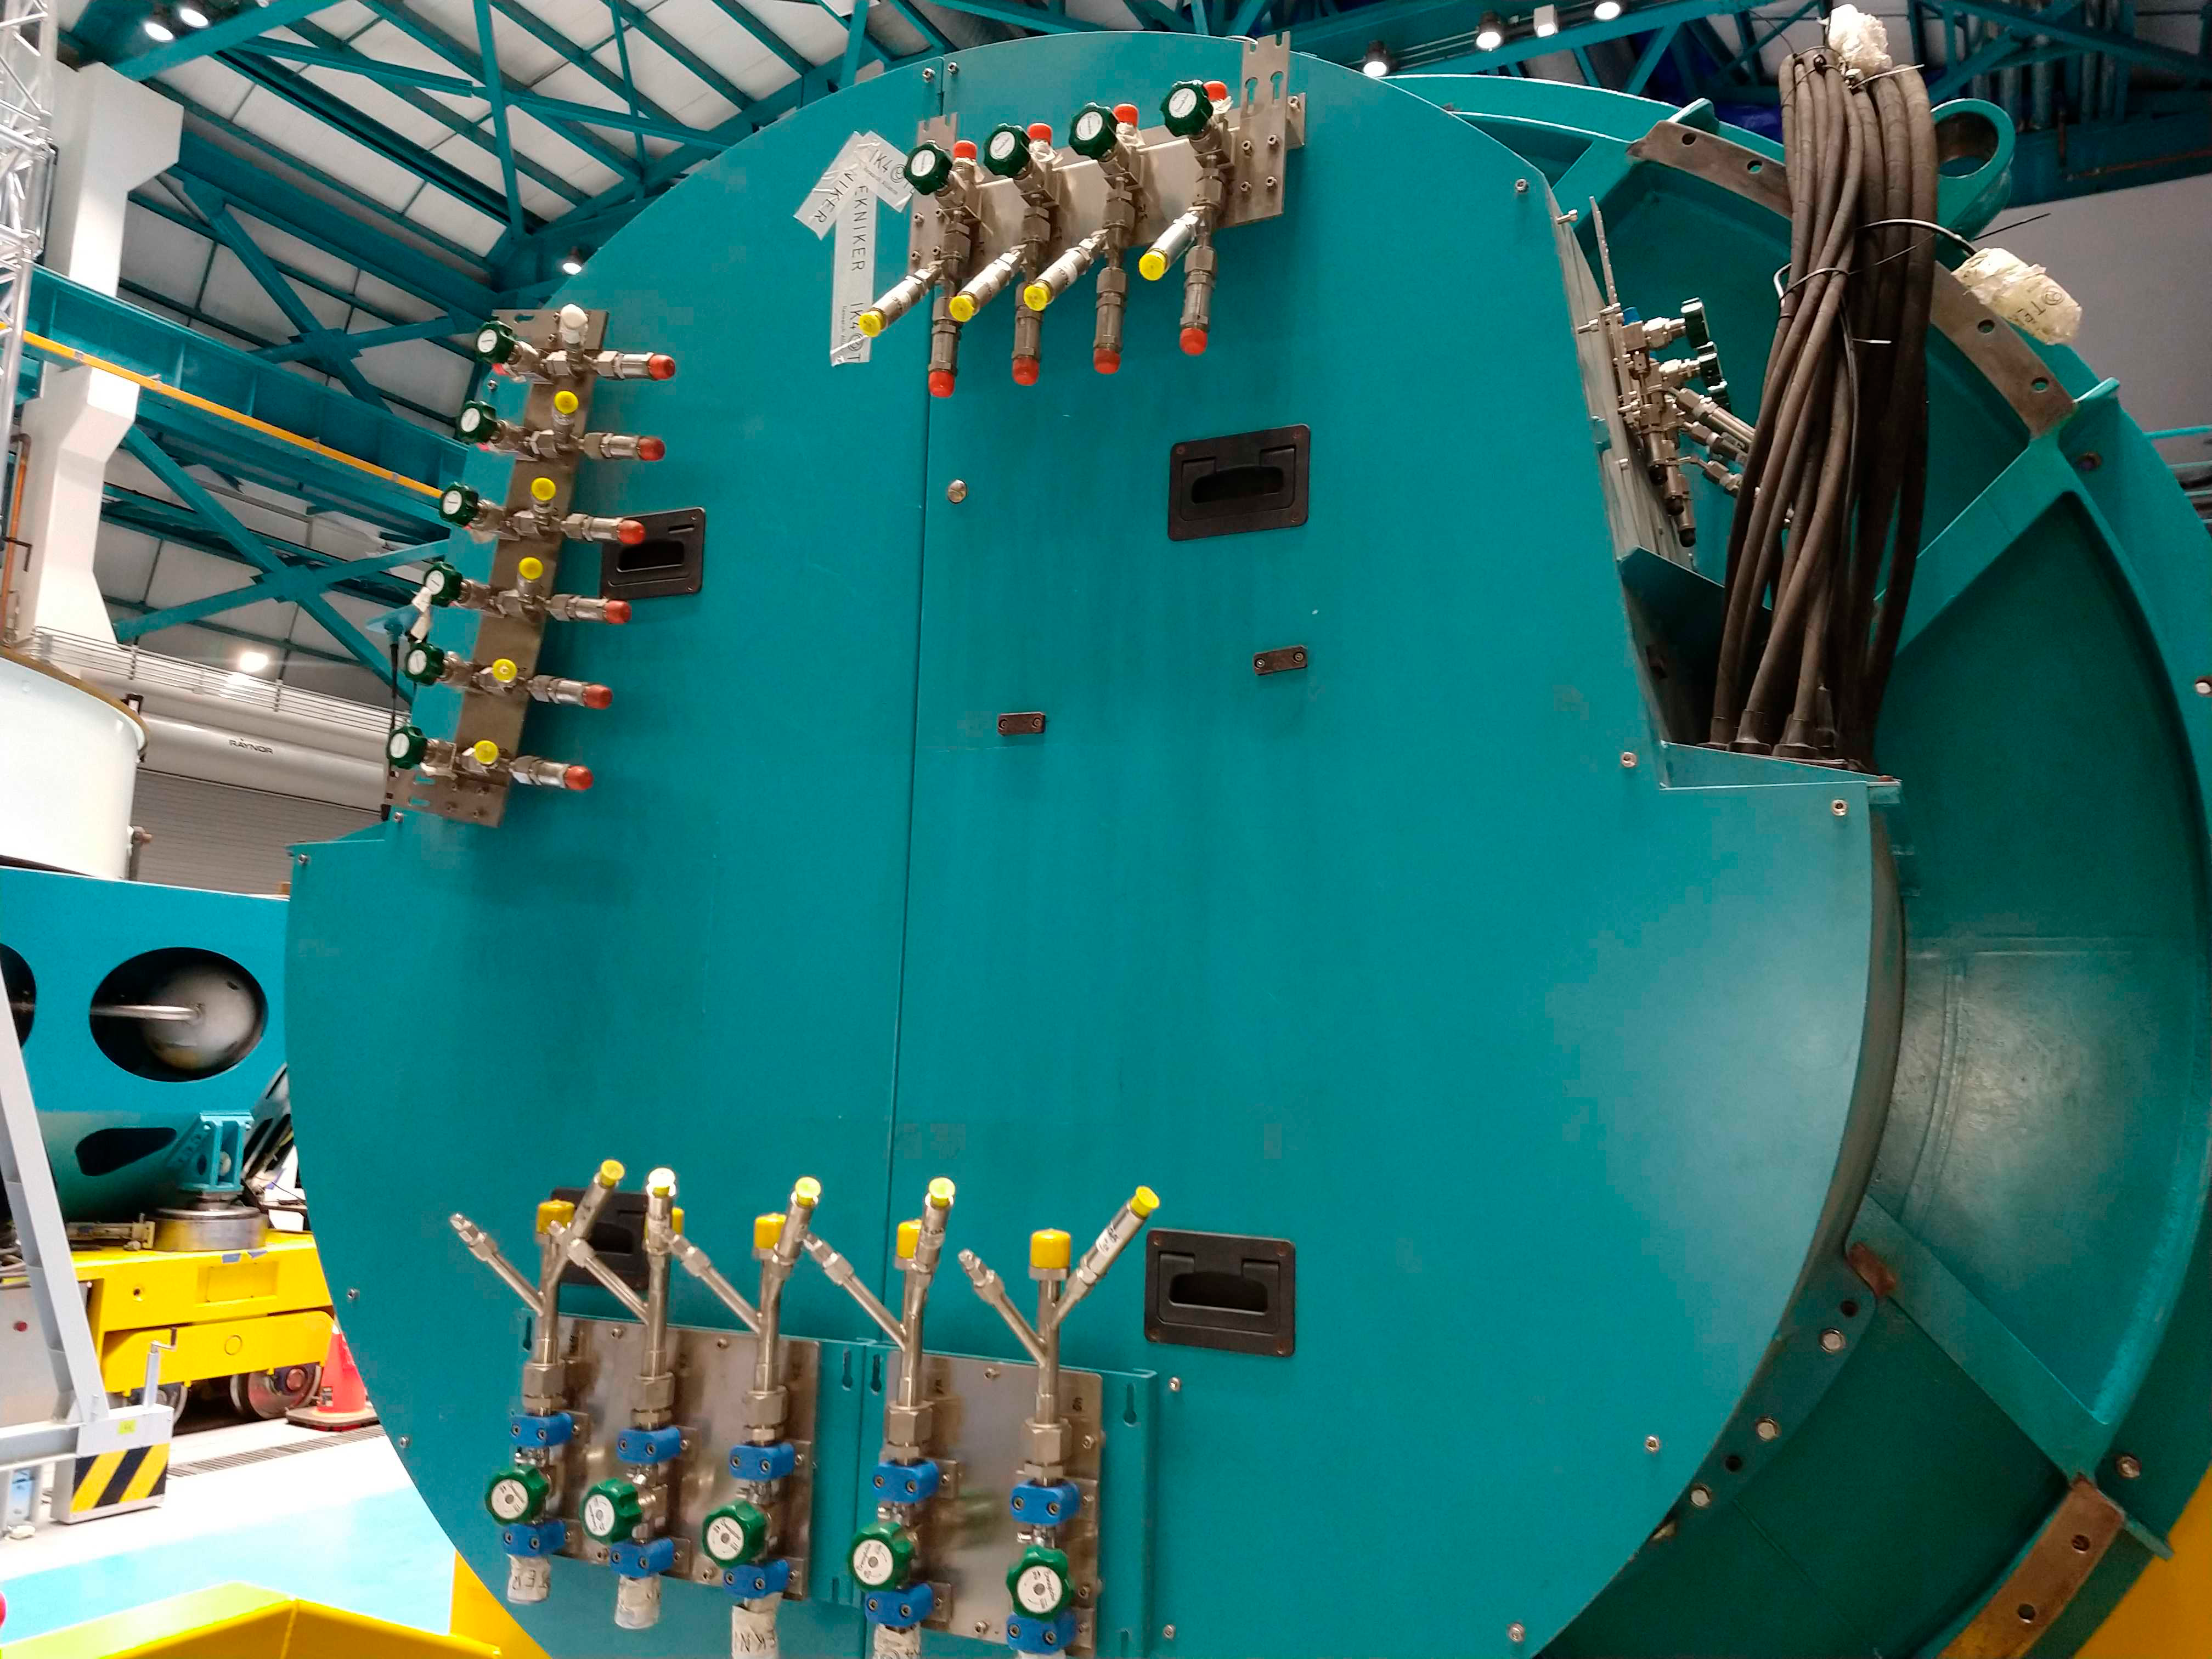

Camera Cable Wrap

Camera Cable Wrap has been installed on the integrating structure on the Camera Cart.

Credit: Rubin Observatory/NSF/AURA